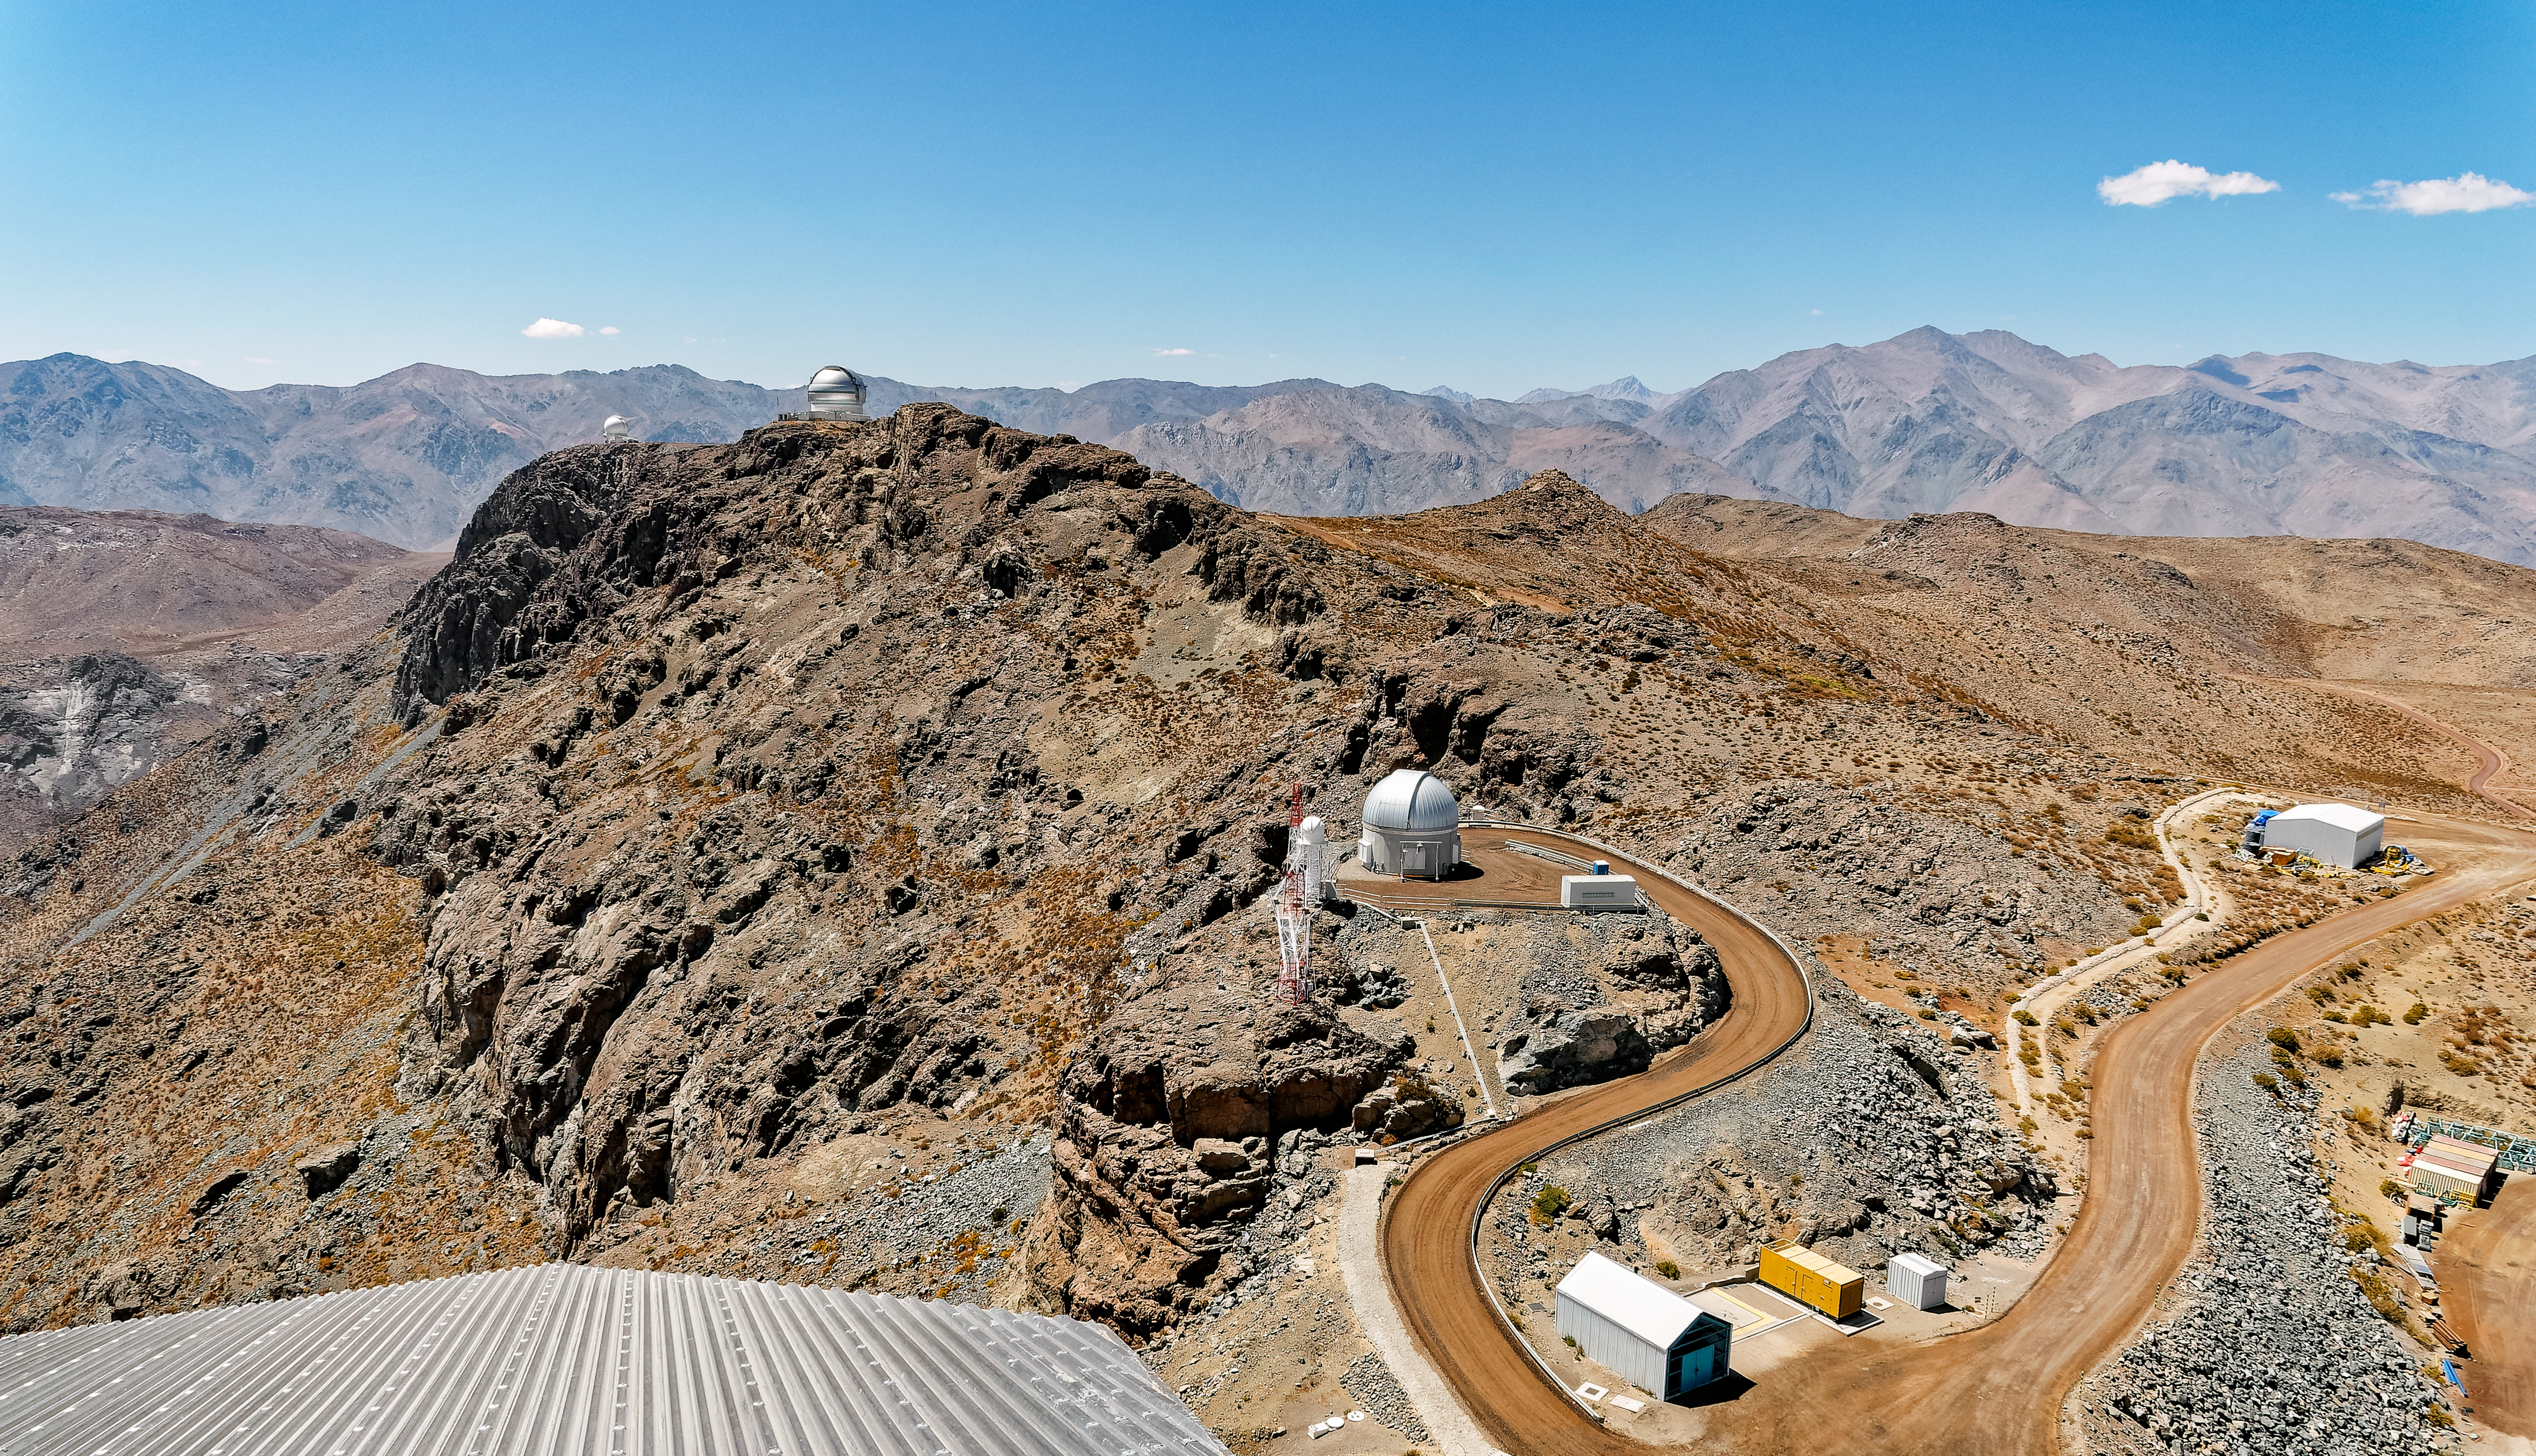

A View from Rubin

This image was taken from Vera C. Rubin Observatory's dome, looking towards other telescopes on Cerro Pachón.

Credit: RubinObs/NOIRLab/SLAC/NSF/DOE/AURA